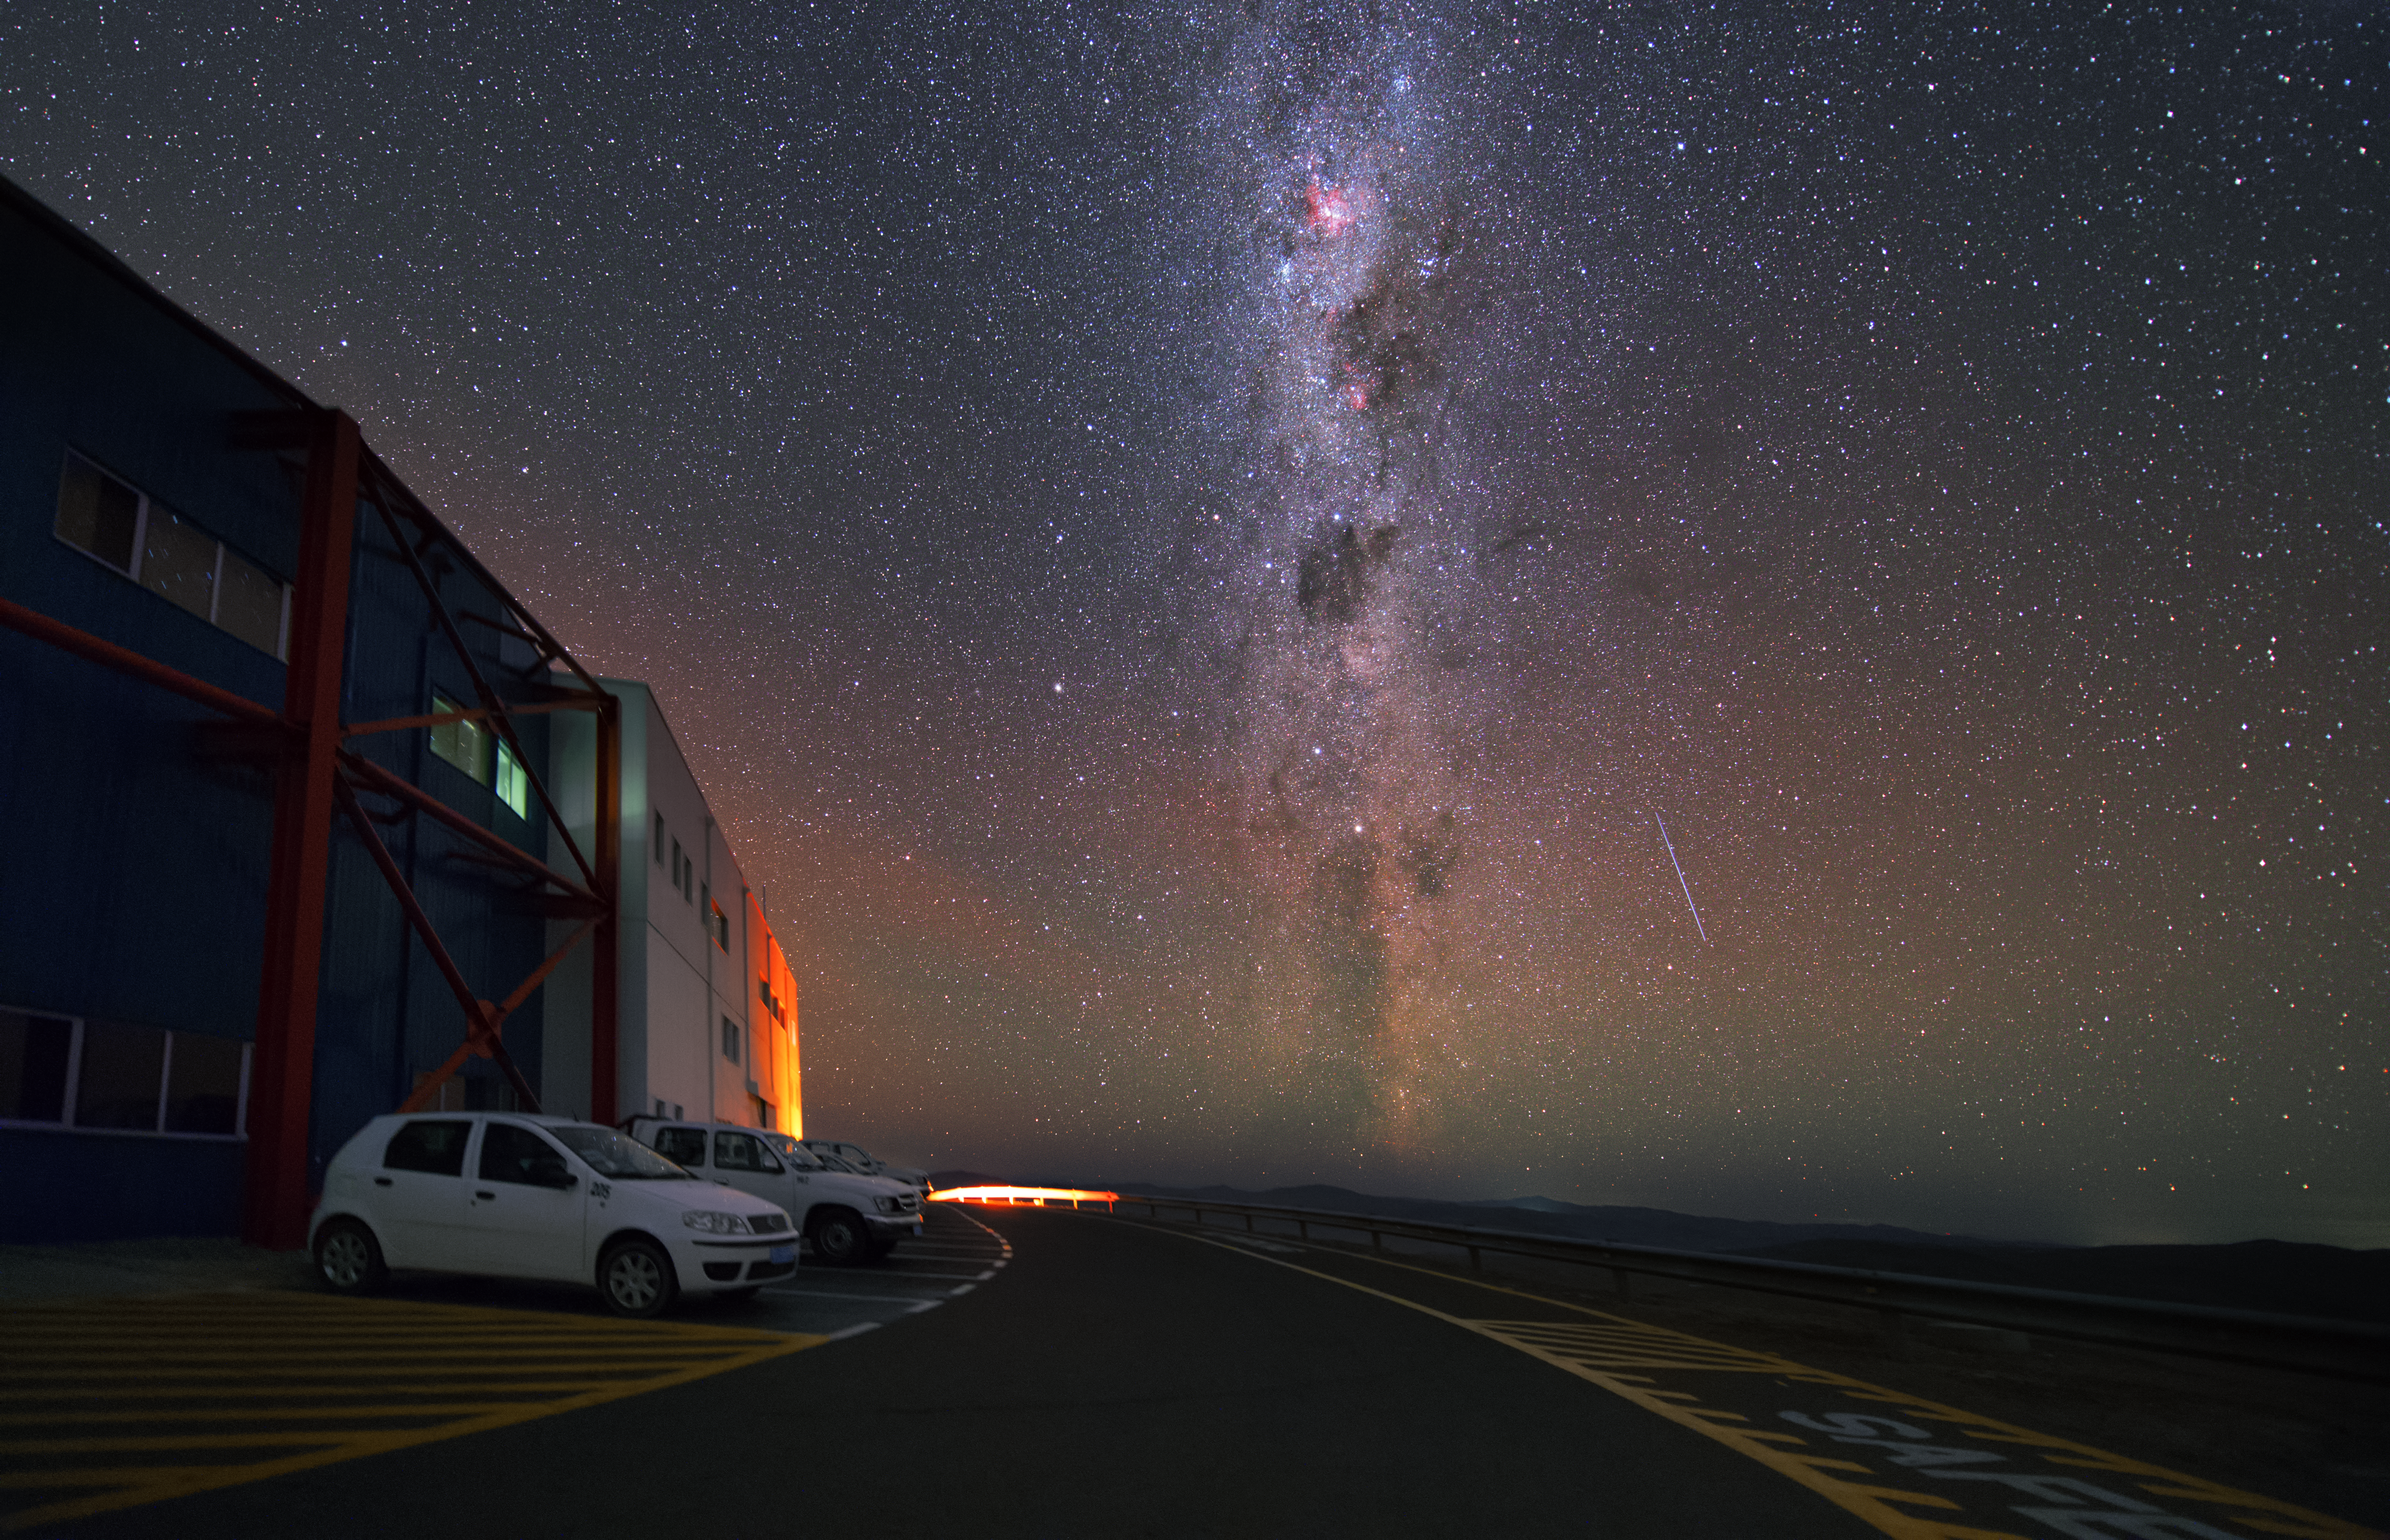

VLT control building

A bit below the platform which was created for the telescopes of the VLT, the Control Building is housed. This image shows that at Paranal one does not need large telescope to get a spectacular view of the night sky.

Credit: Y. Beletsky (LCO)/ESO